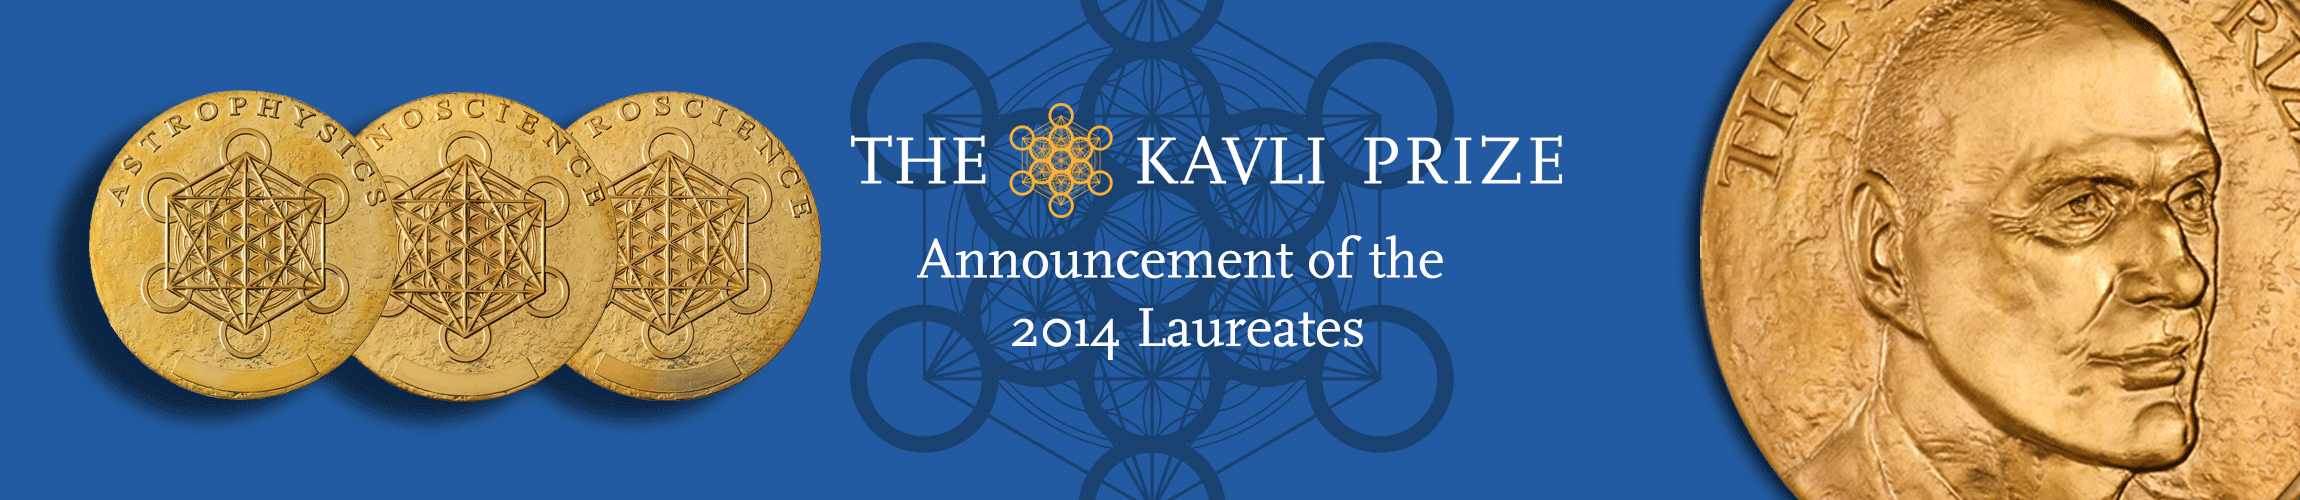

The Kavli Prize

Banner of the KAVLI Prize.

Credit: The KAVLI Foundation